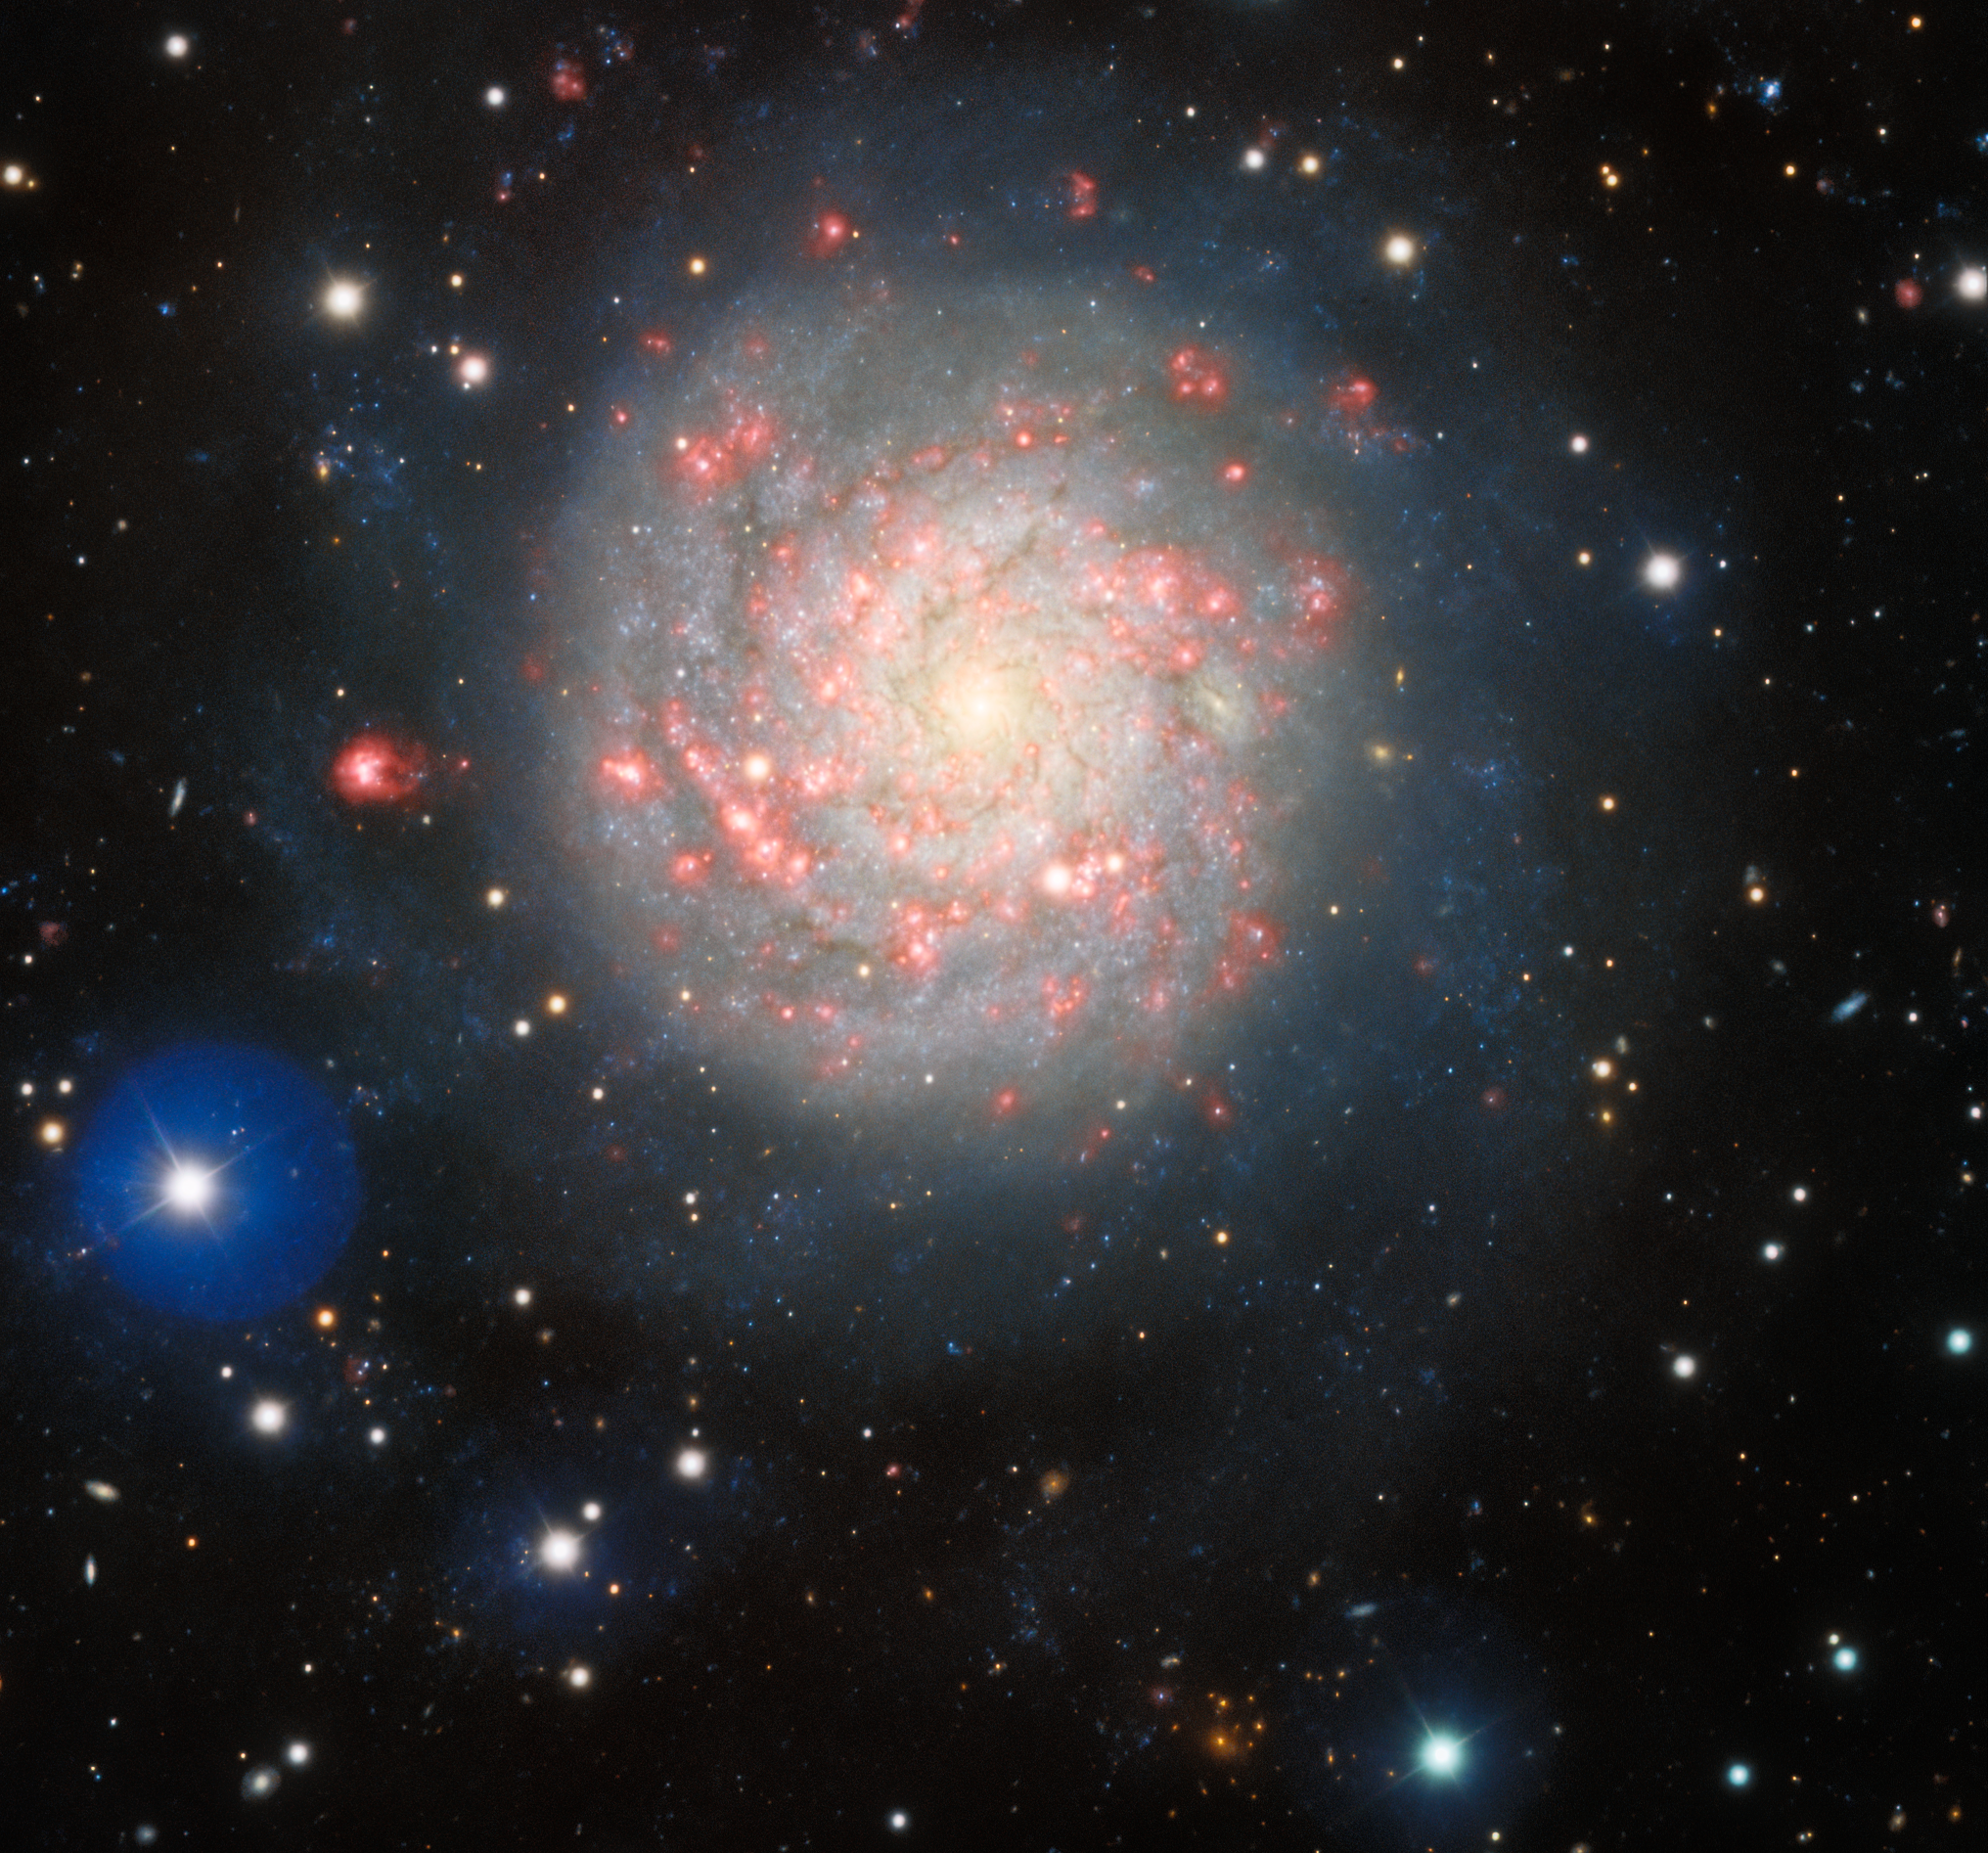

Hidden Among Supernovae

Approximately as bright in the night sky as Proxima Centauri, this quiescent spiral galaxy known as NGC 1058 betrays its unassuming appearance with a record of supernovae and starburst activity. Captured by the Gemini Multi-Object Spectrograph (GMOS) at Gemini North, operated by NSF NOIRLab, the galaxy lies about 30 million light-years away in the constellation of Perseus as part of the NGC 1023 Group. A Seyfert Type 2 galaxy, NGC 1058 hosts a luminous center with a mix of blues and pinks along its arms that indicate active regions of star formation. Three supernovae have been observed in the galaxy: SN 1961V, SN 1969L, and SN 2007gr. SN 1961V has been enveloped in mystery as its explosion is yet to be understood. Although a faint shell of expanding gas can just be resolved by astronomers, some are skeptical because there is a remaining bright star near the position of its wake. As the ‘supernova’ gradually fades into the night, the incriminating star continues to shine with an unusually long decay time.

You can see another view of NGC 1058 from Kitt Peak National Observatory (KPNO), a Program of NSF NOIRLab, here.

Credit: International Gemini Observatory/NOIRLab/NSF/AURA Image processing: T.A. Rector (University of Alaska Anchorage/NSF NOIRLab), J. Miller (Gemini Observatory/NSF NOIRLab), M. Rodriguez (Gemini Observatory/NSF NOIRLab) & M. Zamani (NSF NOIRLab)